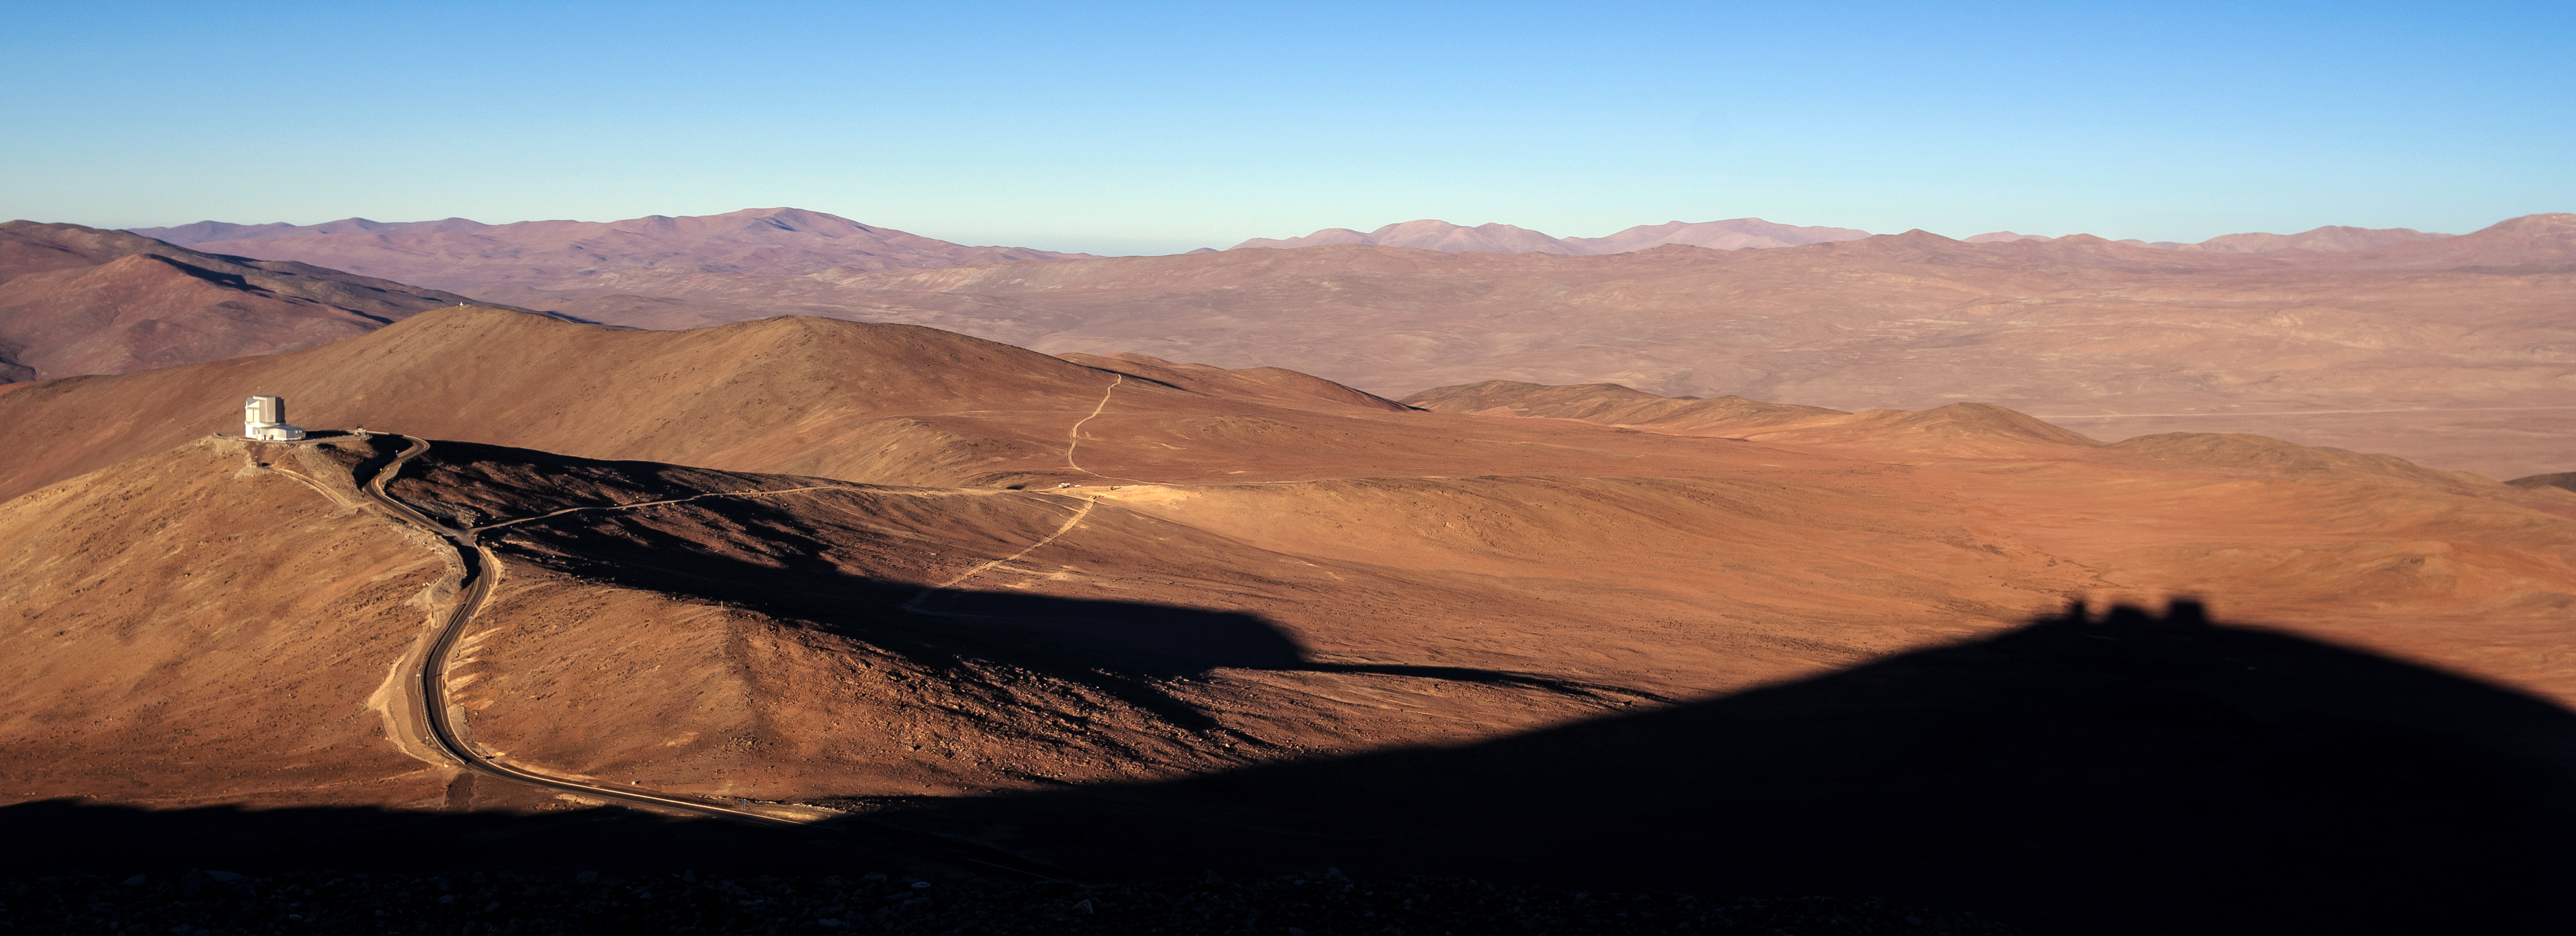

A red desert panorama

This red, martian-like wasteland, is indeed very terrestrial. It shows the dry Atacama desert, high up in the chilean Andes. This is the home to ESO's observatories. The hostile, dry environment of the desert, offers the best observing conditions for astronomers worldwide, even if it puts the humans and the used technology to the limits.

Credit: N. Blind/ESO